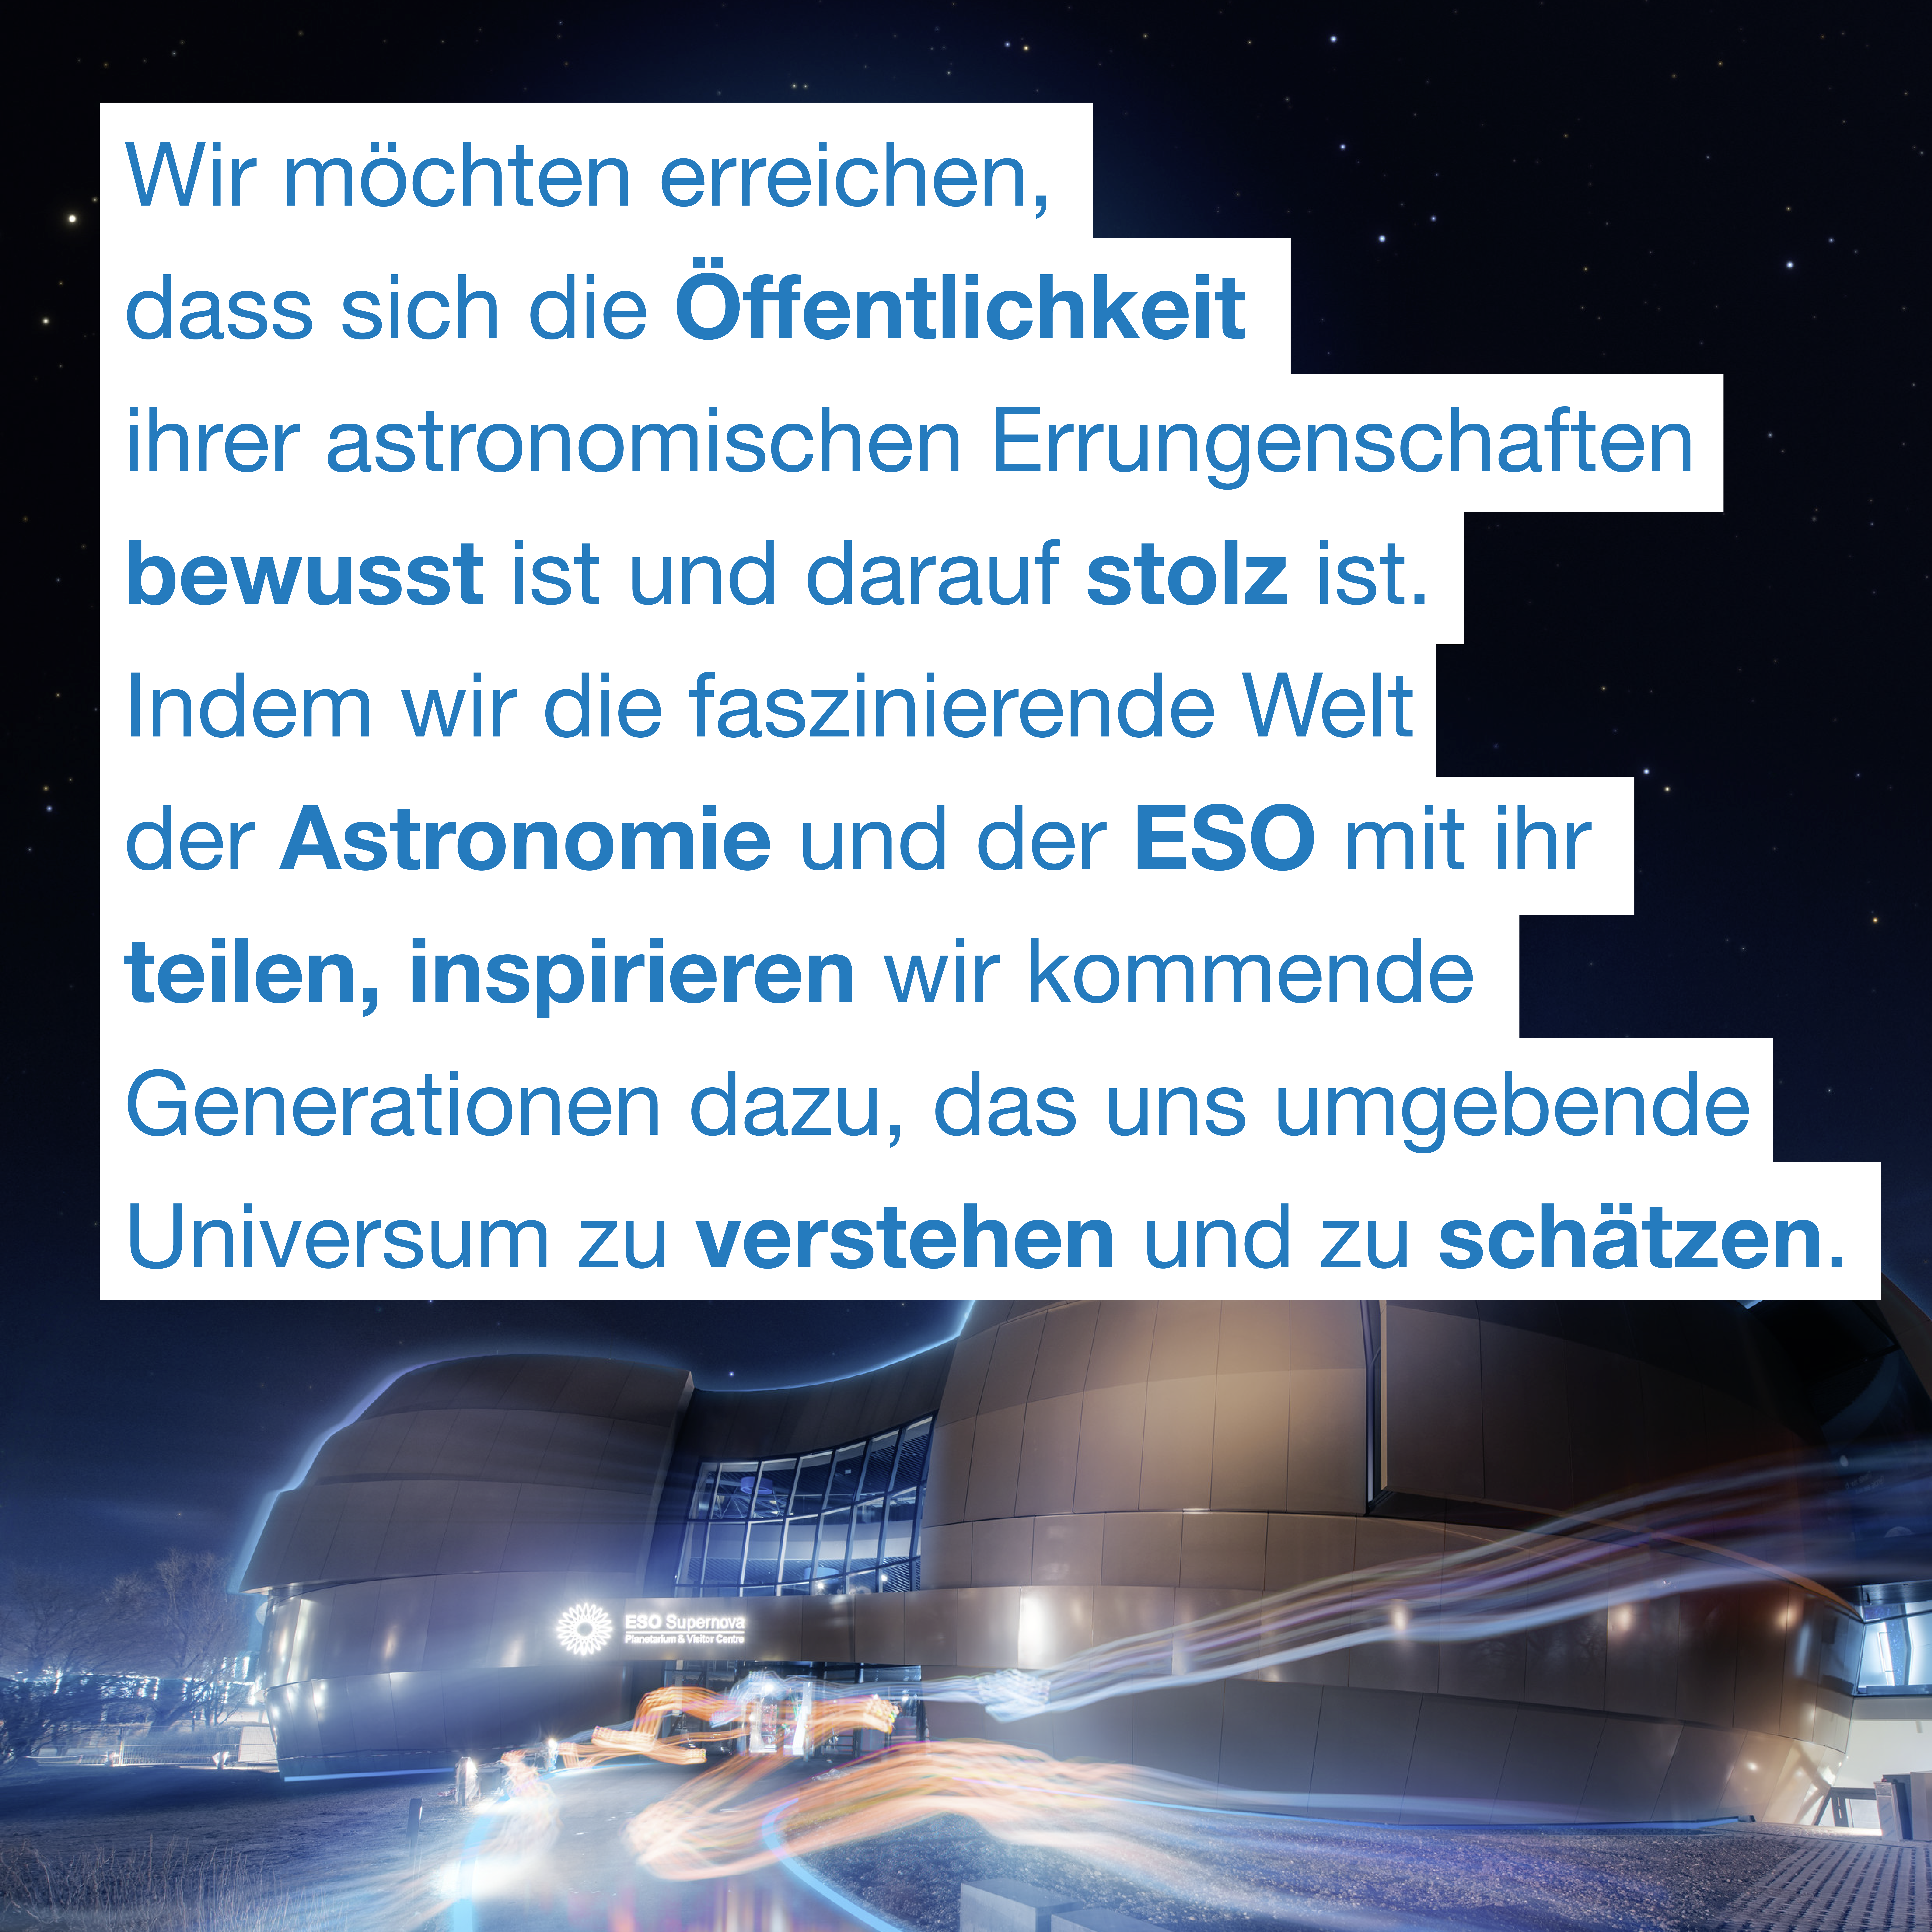

ESO Supernova vision

"Wir möchten erreichen, dass sich die Öffentlichkeit ihrer astronomischen Errungenschaften bewusst ist und darauf stolz ist. Indem wir die faszinierende Welt der Astronomie und der ESO mit ihnen teilen, inspirieren wir kommende Generationen dazu, das uns umgebende Universum zu verstehen und zu schätzen." Weitere Informationen: http://supernova.eso.org/germany/about/vision/?nolang

Credit: ESO